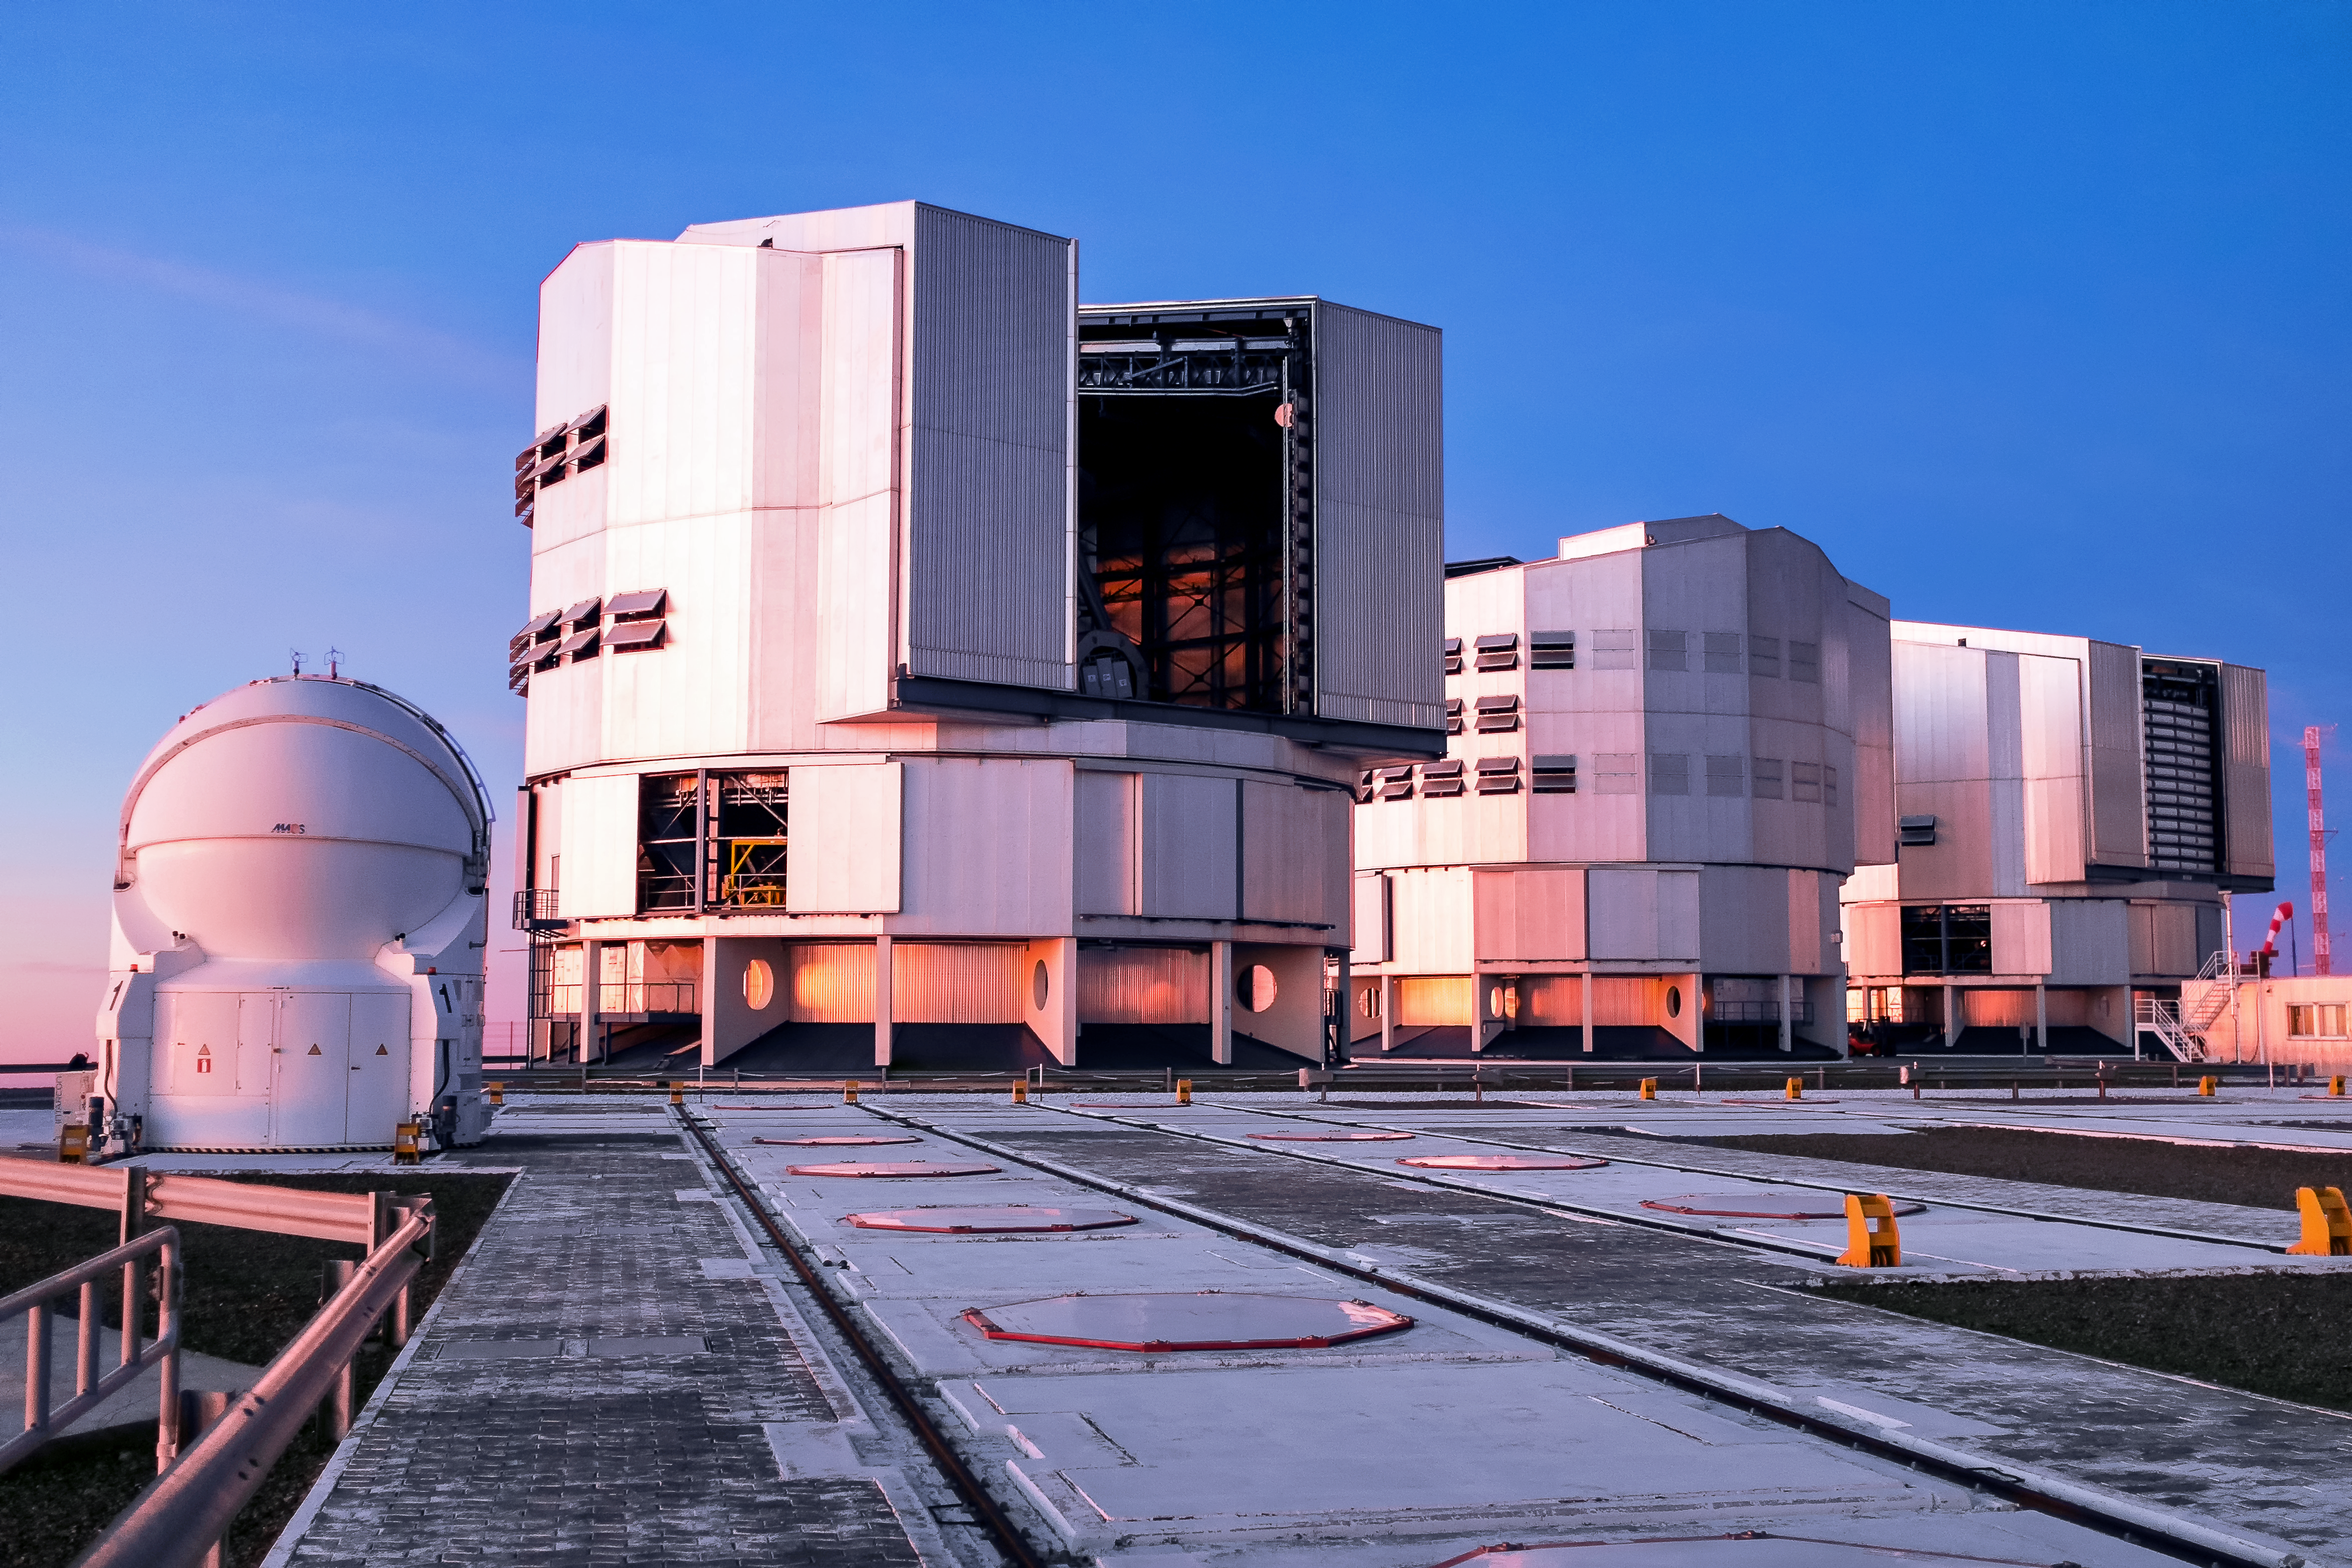

A rosy VLT portrait

A neat and compact shot of three of the VLT's Unit Telescopes and one of the Auxiliary Telescopes cast in a soft pink light.

Credit: M. Roselund/ESO